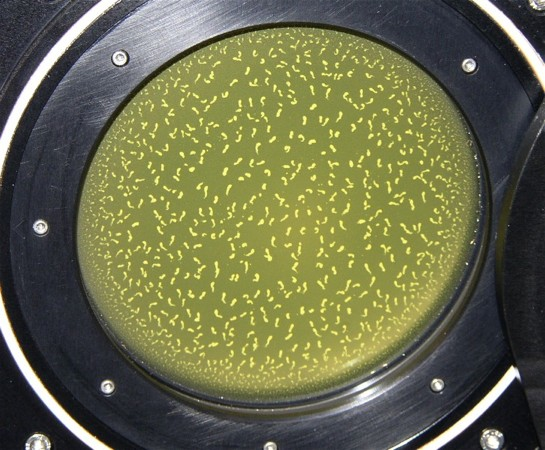

GNIRS damaged

Contamination on the inside of the window was an early indication that all was not well in the dewar.

Credit: International Gemini Observatory/NOIRLab/NSF/AURA